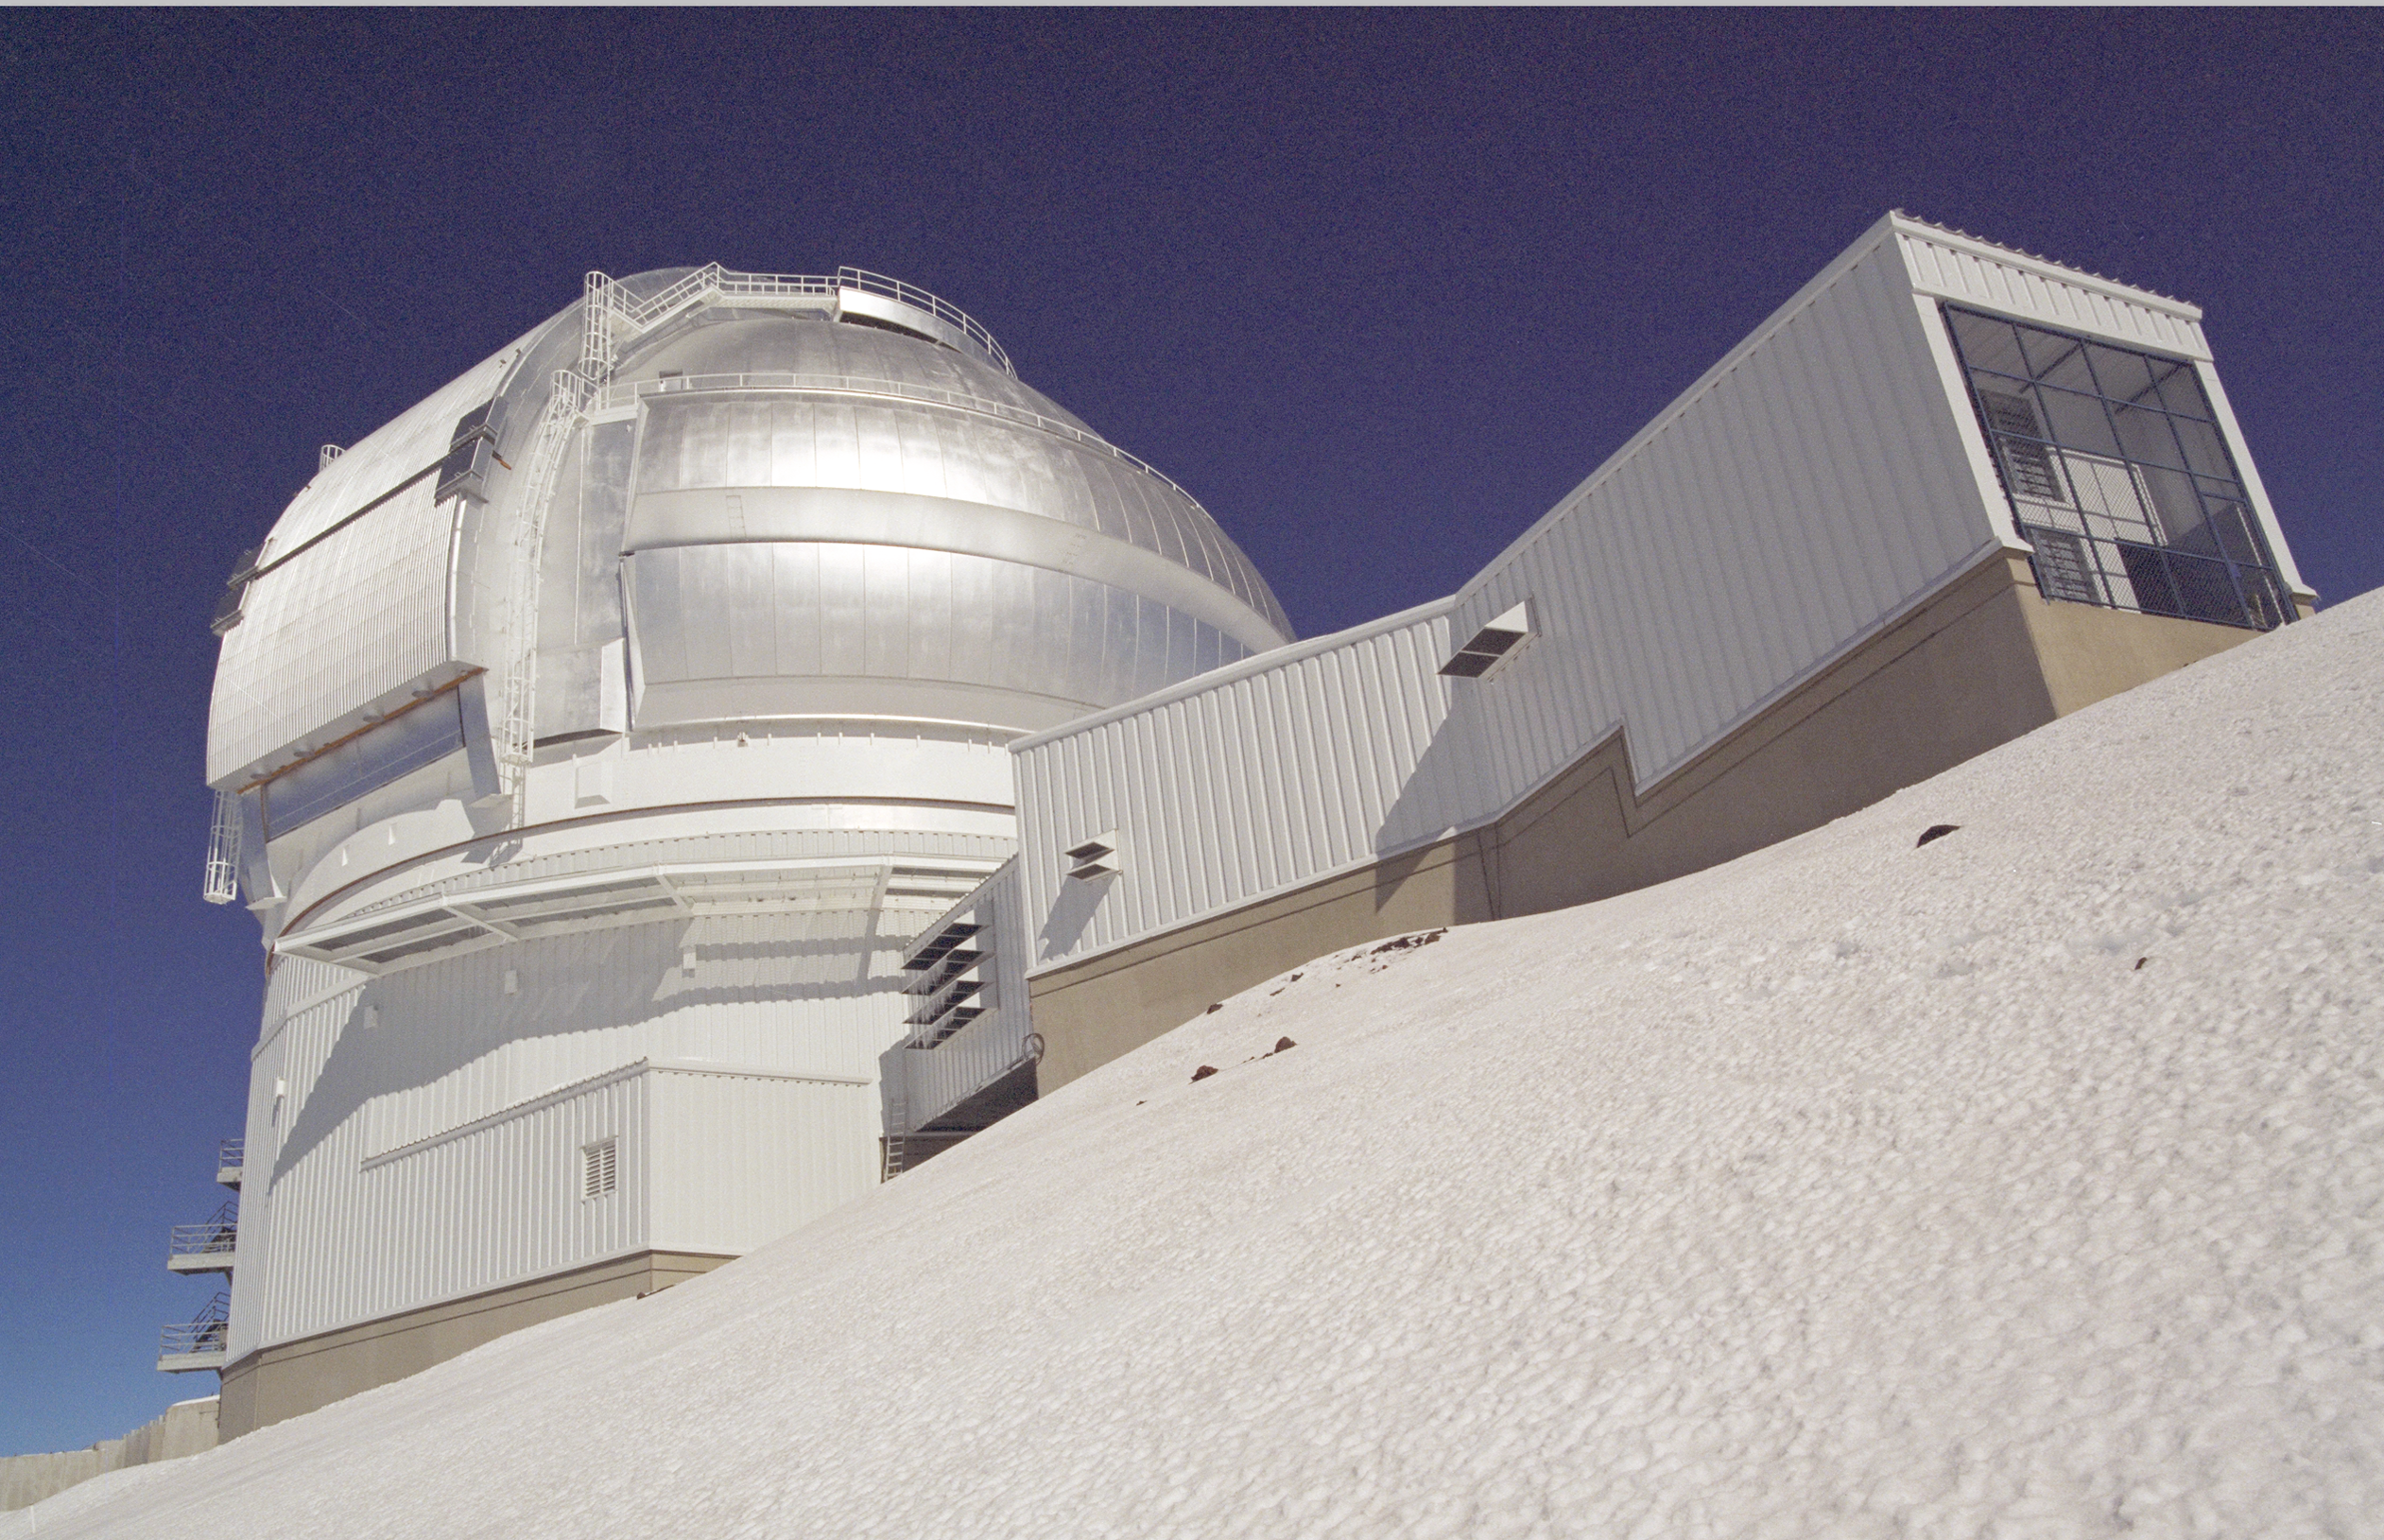

Gemini North After Snow in 1999

Snowcovered Gemini North at midday. January 1999.

Credit: International Gemini Observatory